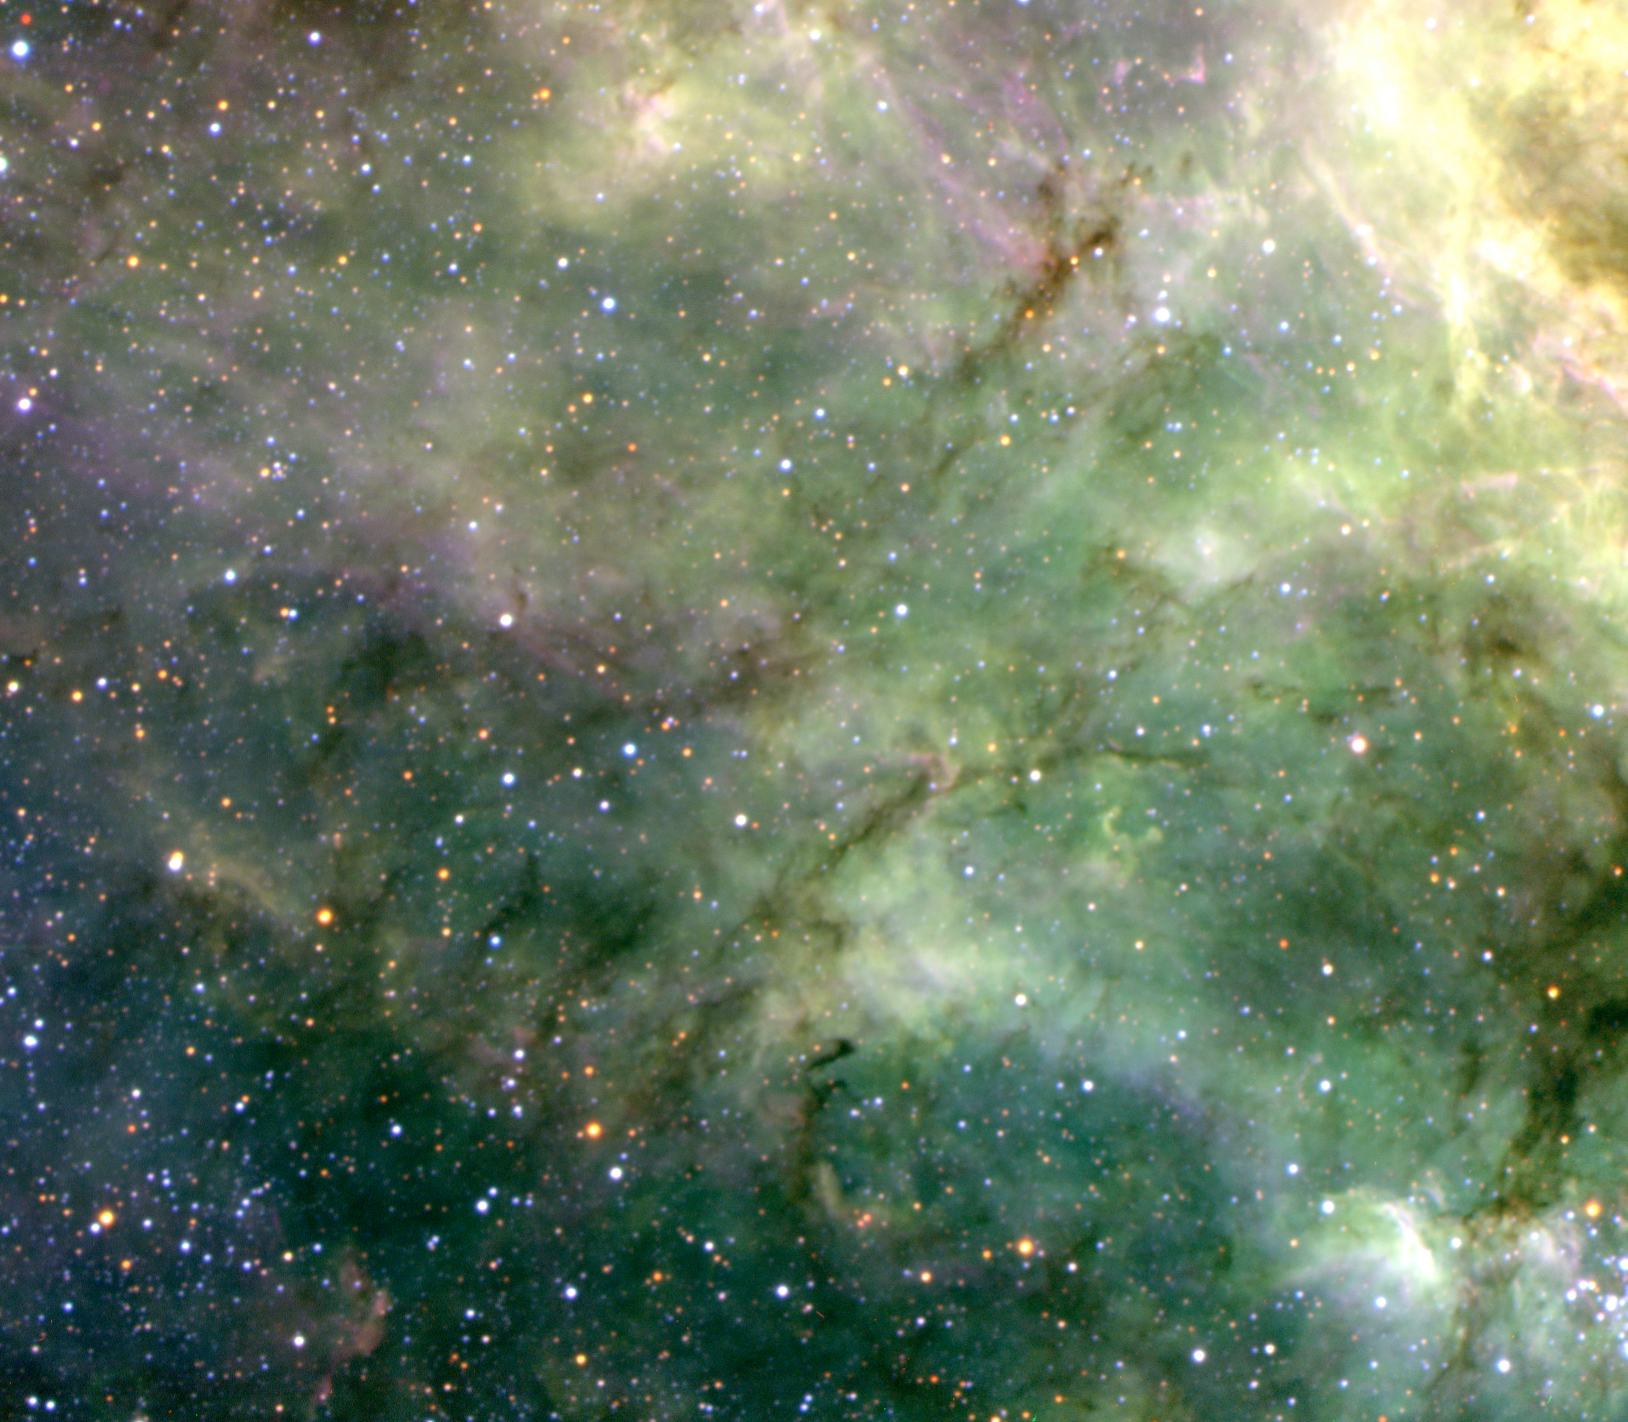

Filaments in the Tarantula Nebula

Filaments of ionized gas in the proximity of the R136 cluster, which lies beyond the lower left edge of the photo. The different hues are due to different physical conditions that manifest themselves in the spectrum of the light emitted by the gas. Note also the dark lanes running roughly from bottom left to upper right, which are due to filaments of obscuring dust seen in projection against the background of bright nebulosity. The sky field measures 6.5 x 5.7 arcmin. North is up and East is left.

Credit: ESO